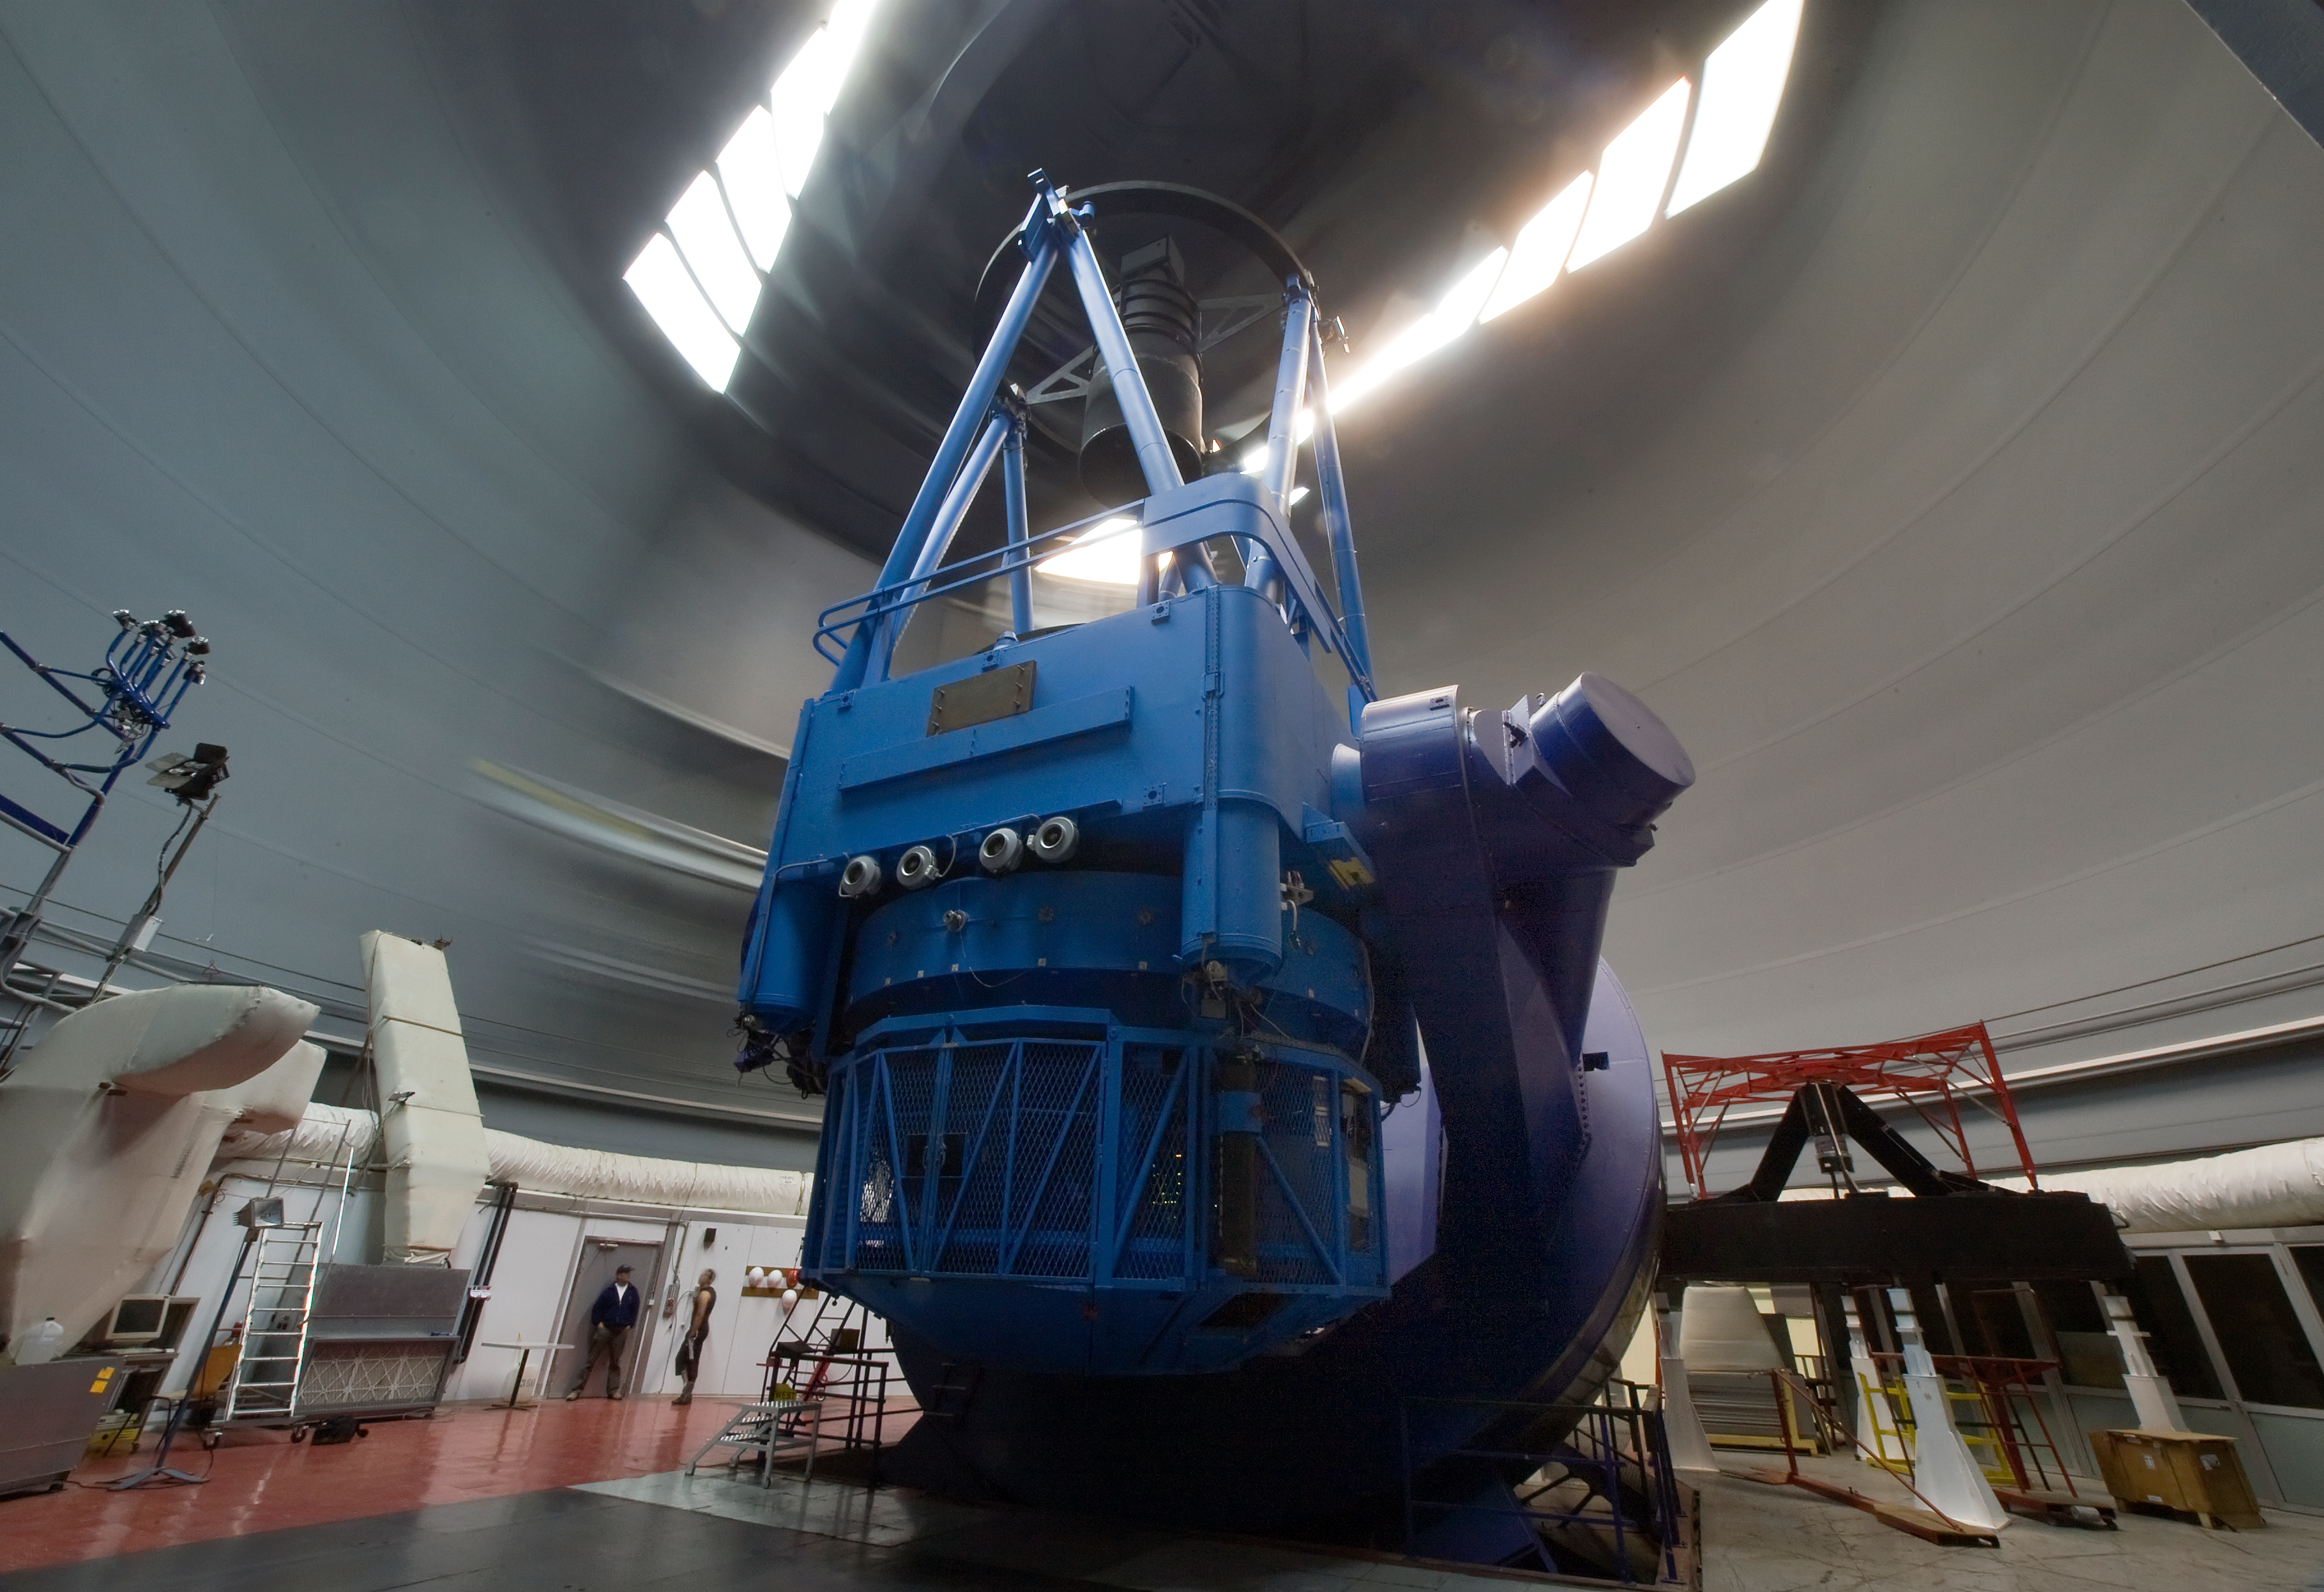

The ESO 3.6-metre telescope at La Silla

The ESO 3.6-metre telescope at ESO's La Silla observatory. La Silla, in the southern part of the Atacama desert of Chile was ESO's first observation site. The site is set 2400 metres above sea level, providing excellent observing conditions. ESO operates the 3.6-mere telescope, the New Technology Telescope (NTT), and the MPG/ESO2.2-metre telescope at La Silla. La Silla also hosts national telescopes, such as the Swiss 1.2-metre Leonhard Euler Telescope and the Danish 1.54-metre telescope. Read more about La Silla on its dedicated page.

Credit: Iztok Boncina/ESO